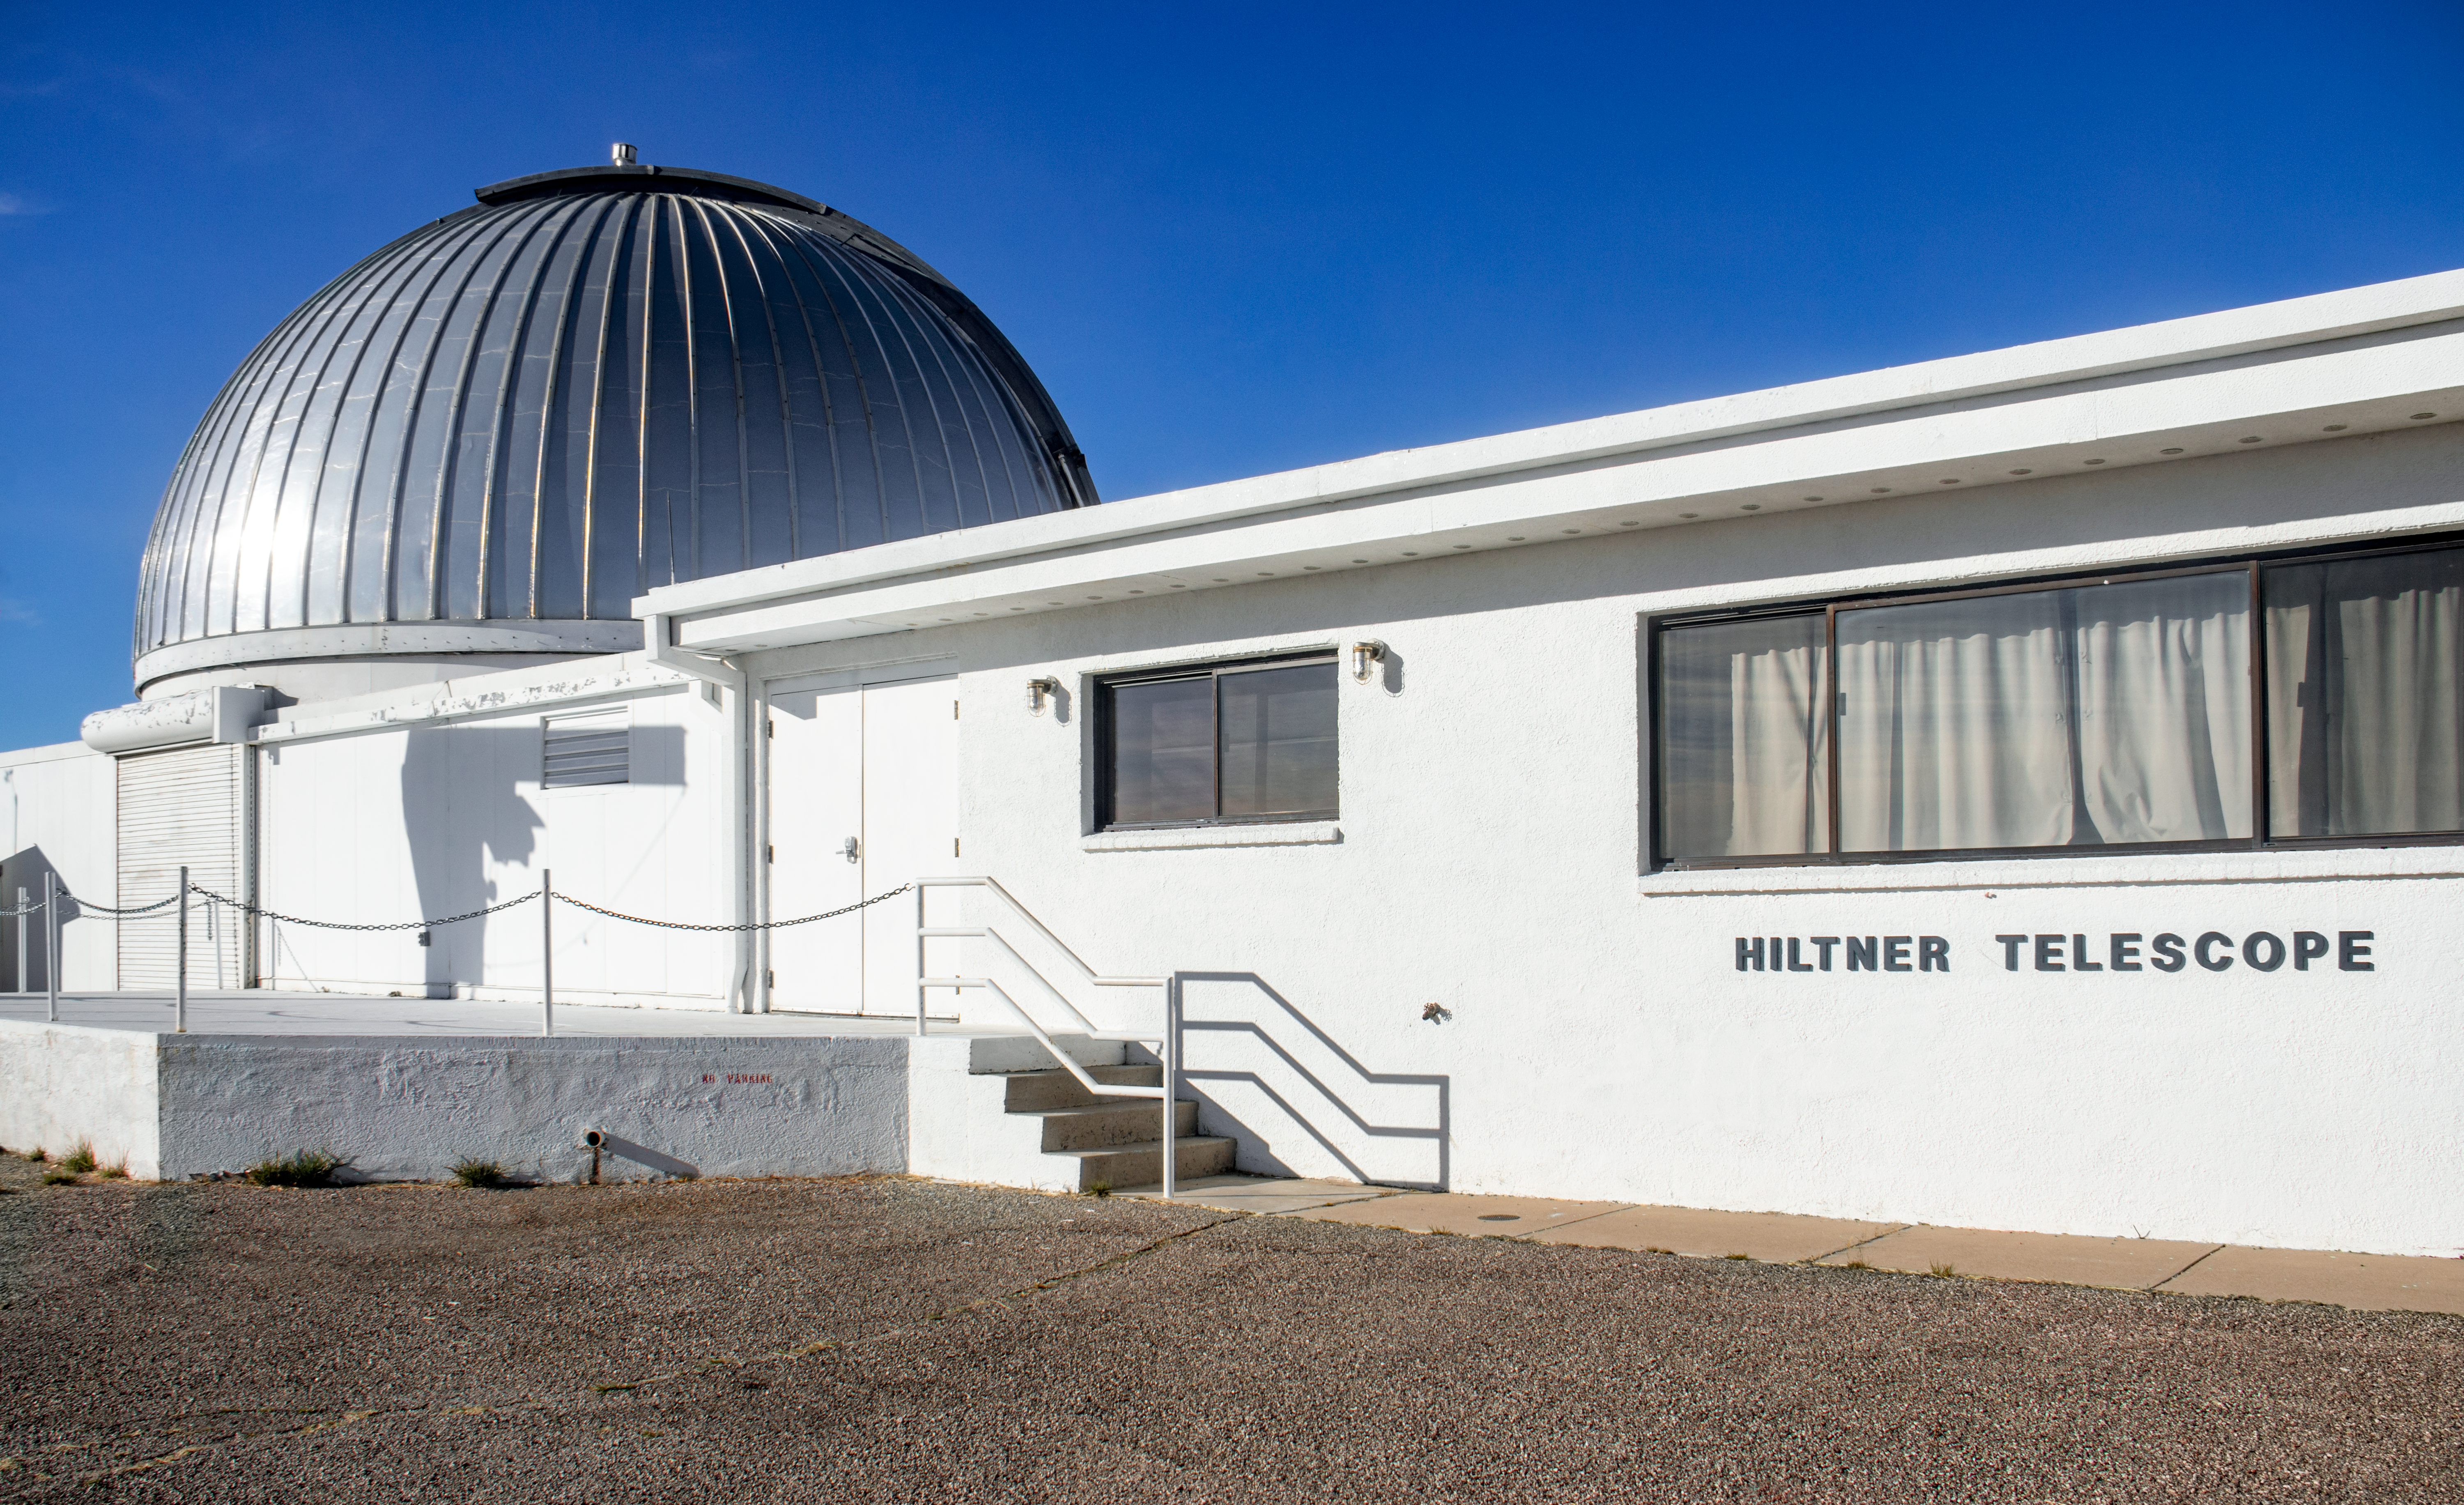

The Hiltner 2.4-Meter Telescope

The MDM Observatory consists of 2 reflecting telescopes. The Hiltner 2.4-meter telescope is named after William Albert Hiltner, who discovered the interstellar polarization of starlight.

Credit: NOIRLab/AURA/NSF